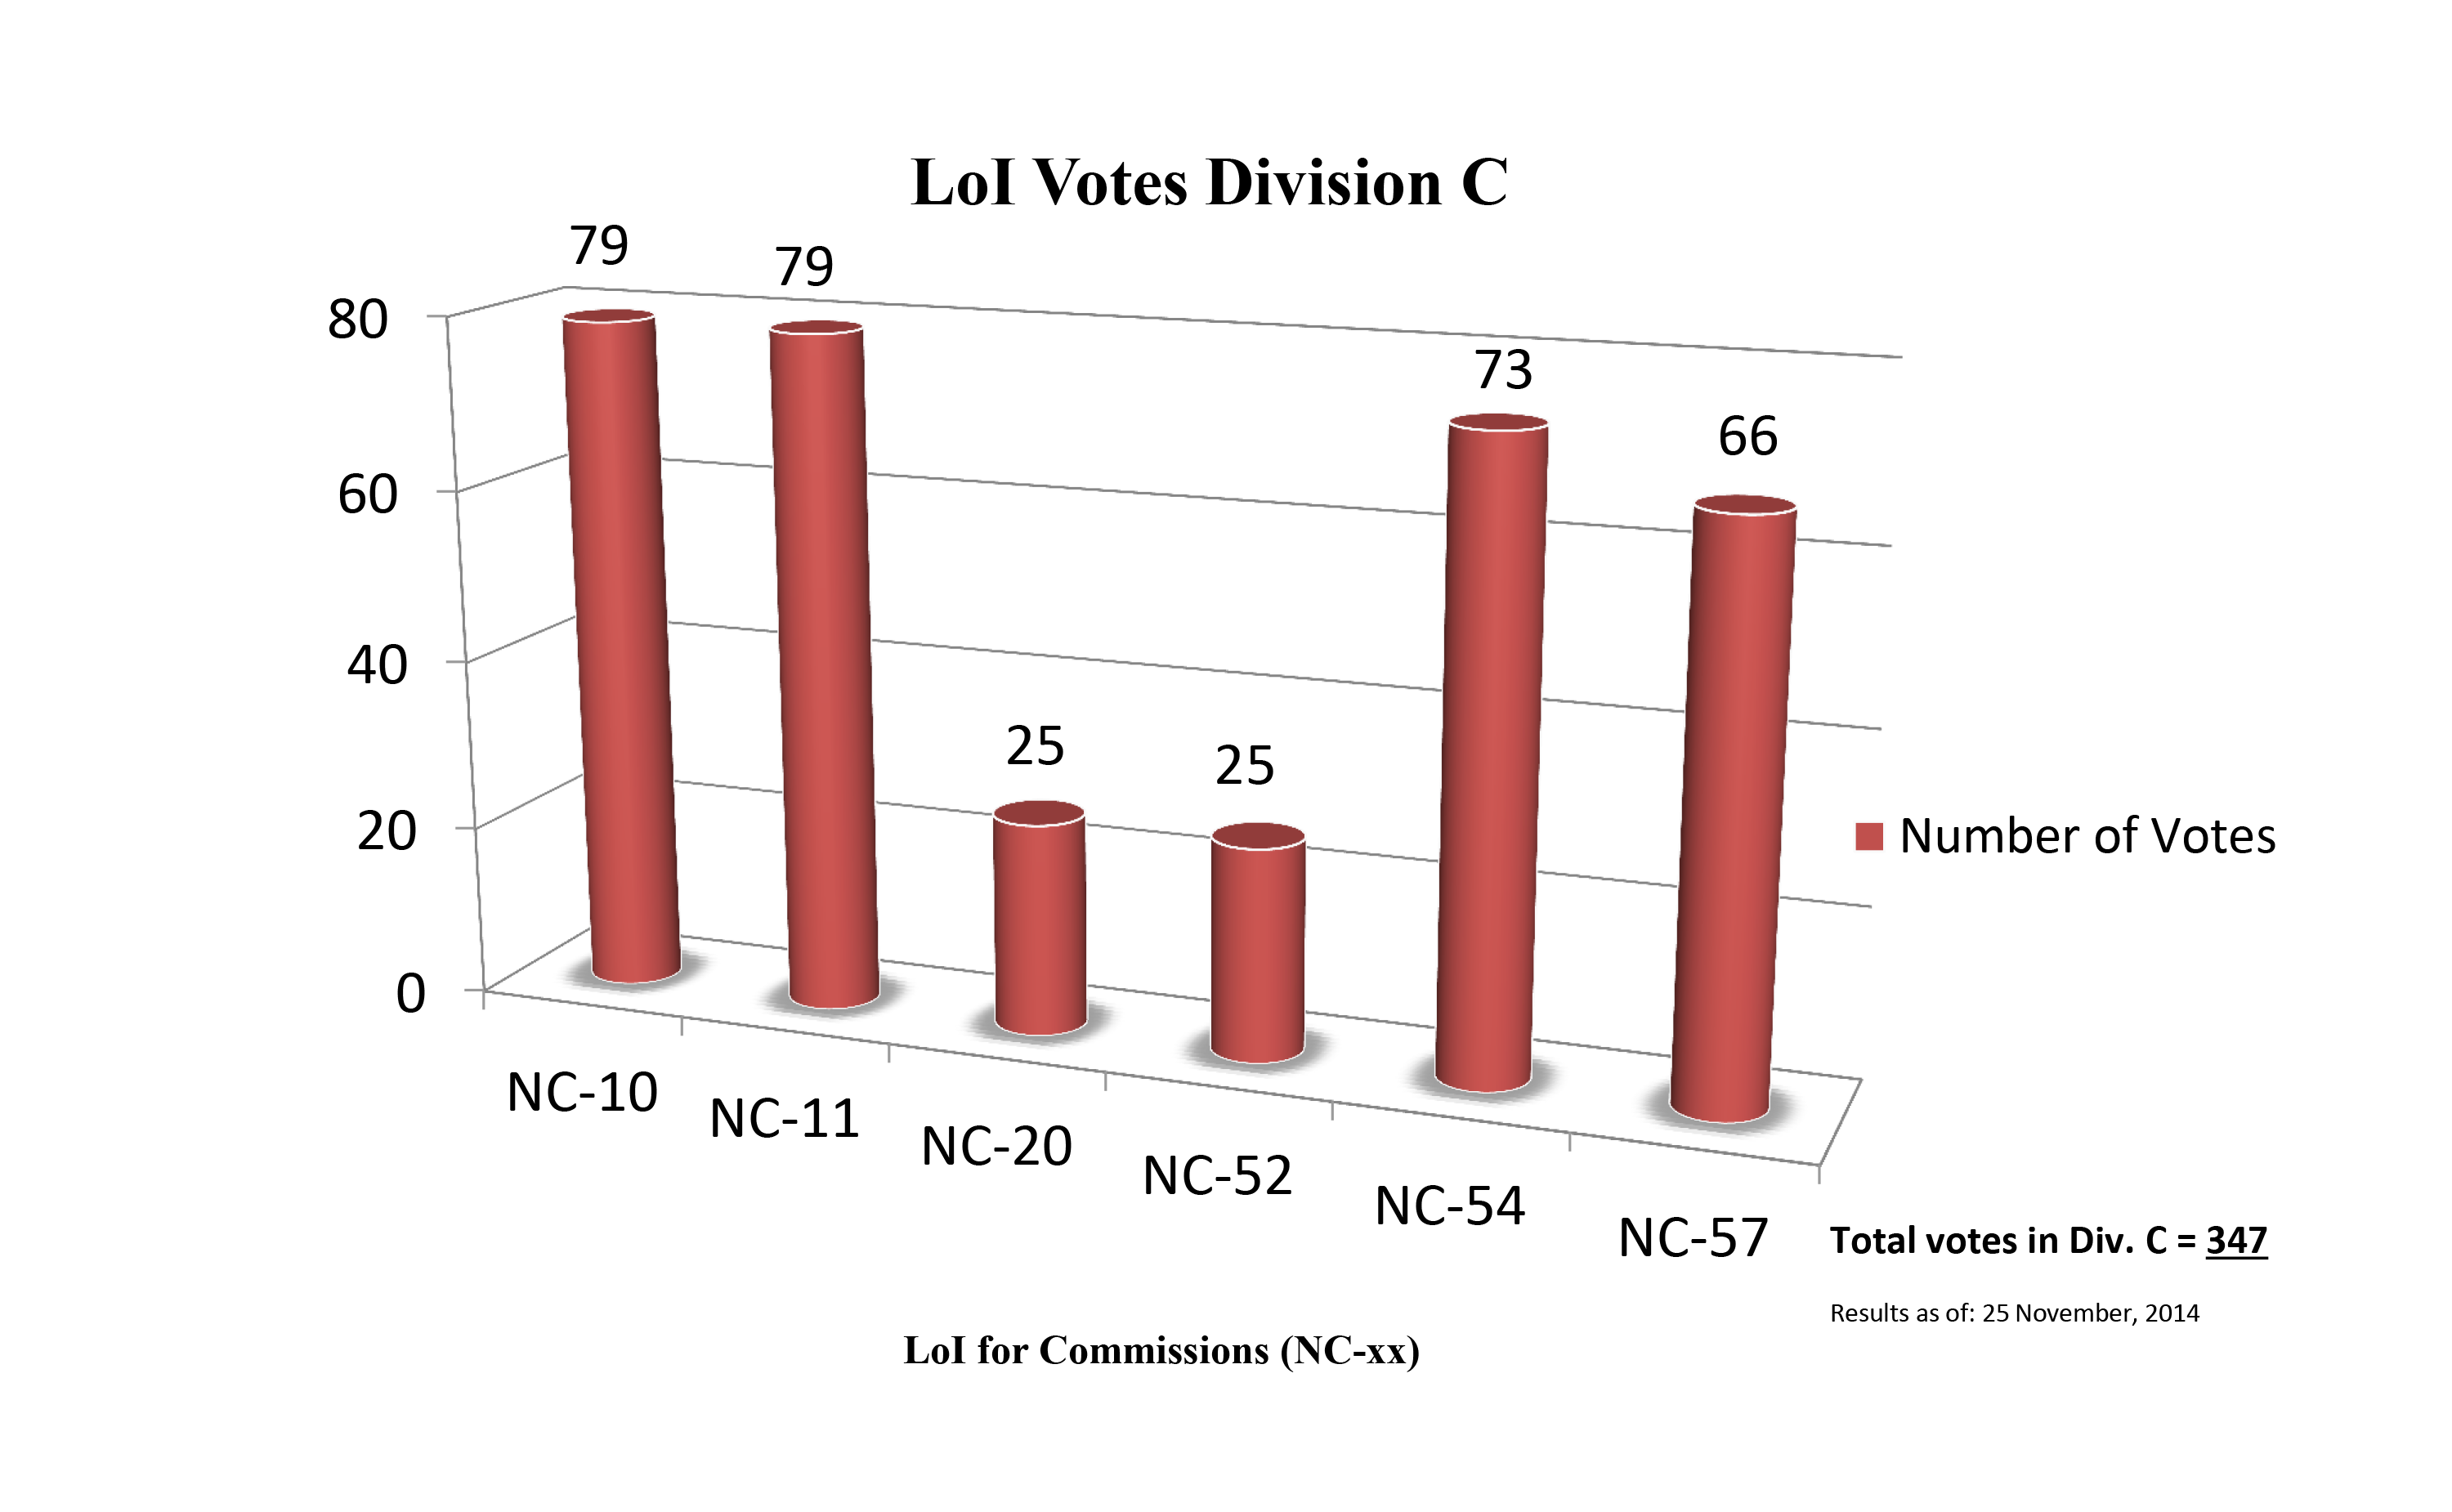

Division C Commission Reform votes (first results)

The graph presents the first results sorted by Division. Proposed Commissions may appear in more than one Division, if the proposers have requested the Cross-Division status. Only the Primary Division has been taken into account for the Inter-Division status. The final results will be presented in January 2015.

Division C: Education, Outreach & Heritage
NC-10: Computational Astrophysics
NC-11: Astronomy Education & Development
NC-20: Astronomical Heritage
NC-52: Astronomical Discoveries & Alerts
NC-54: Communicating Astronomy
NC-57: History of Astronomy

Credit: IAU